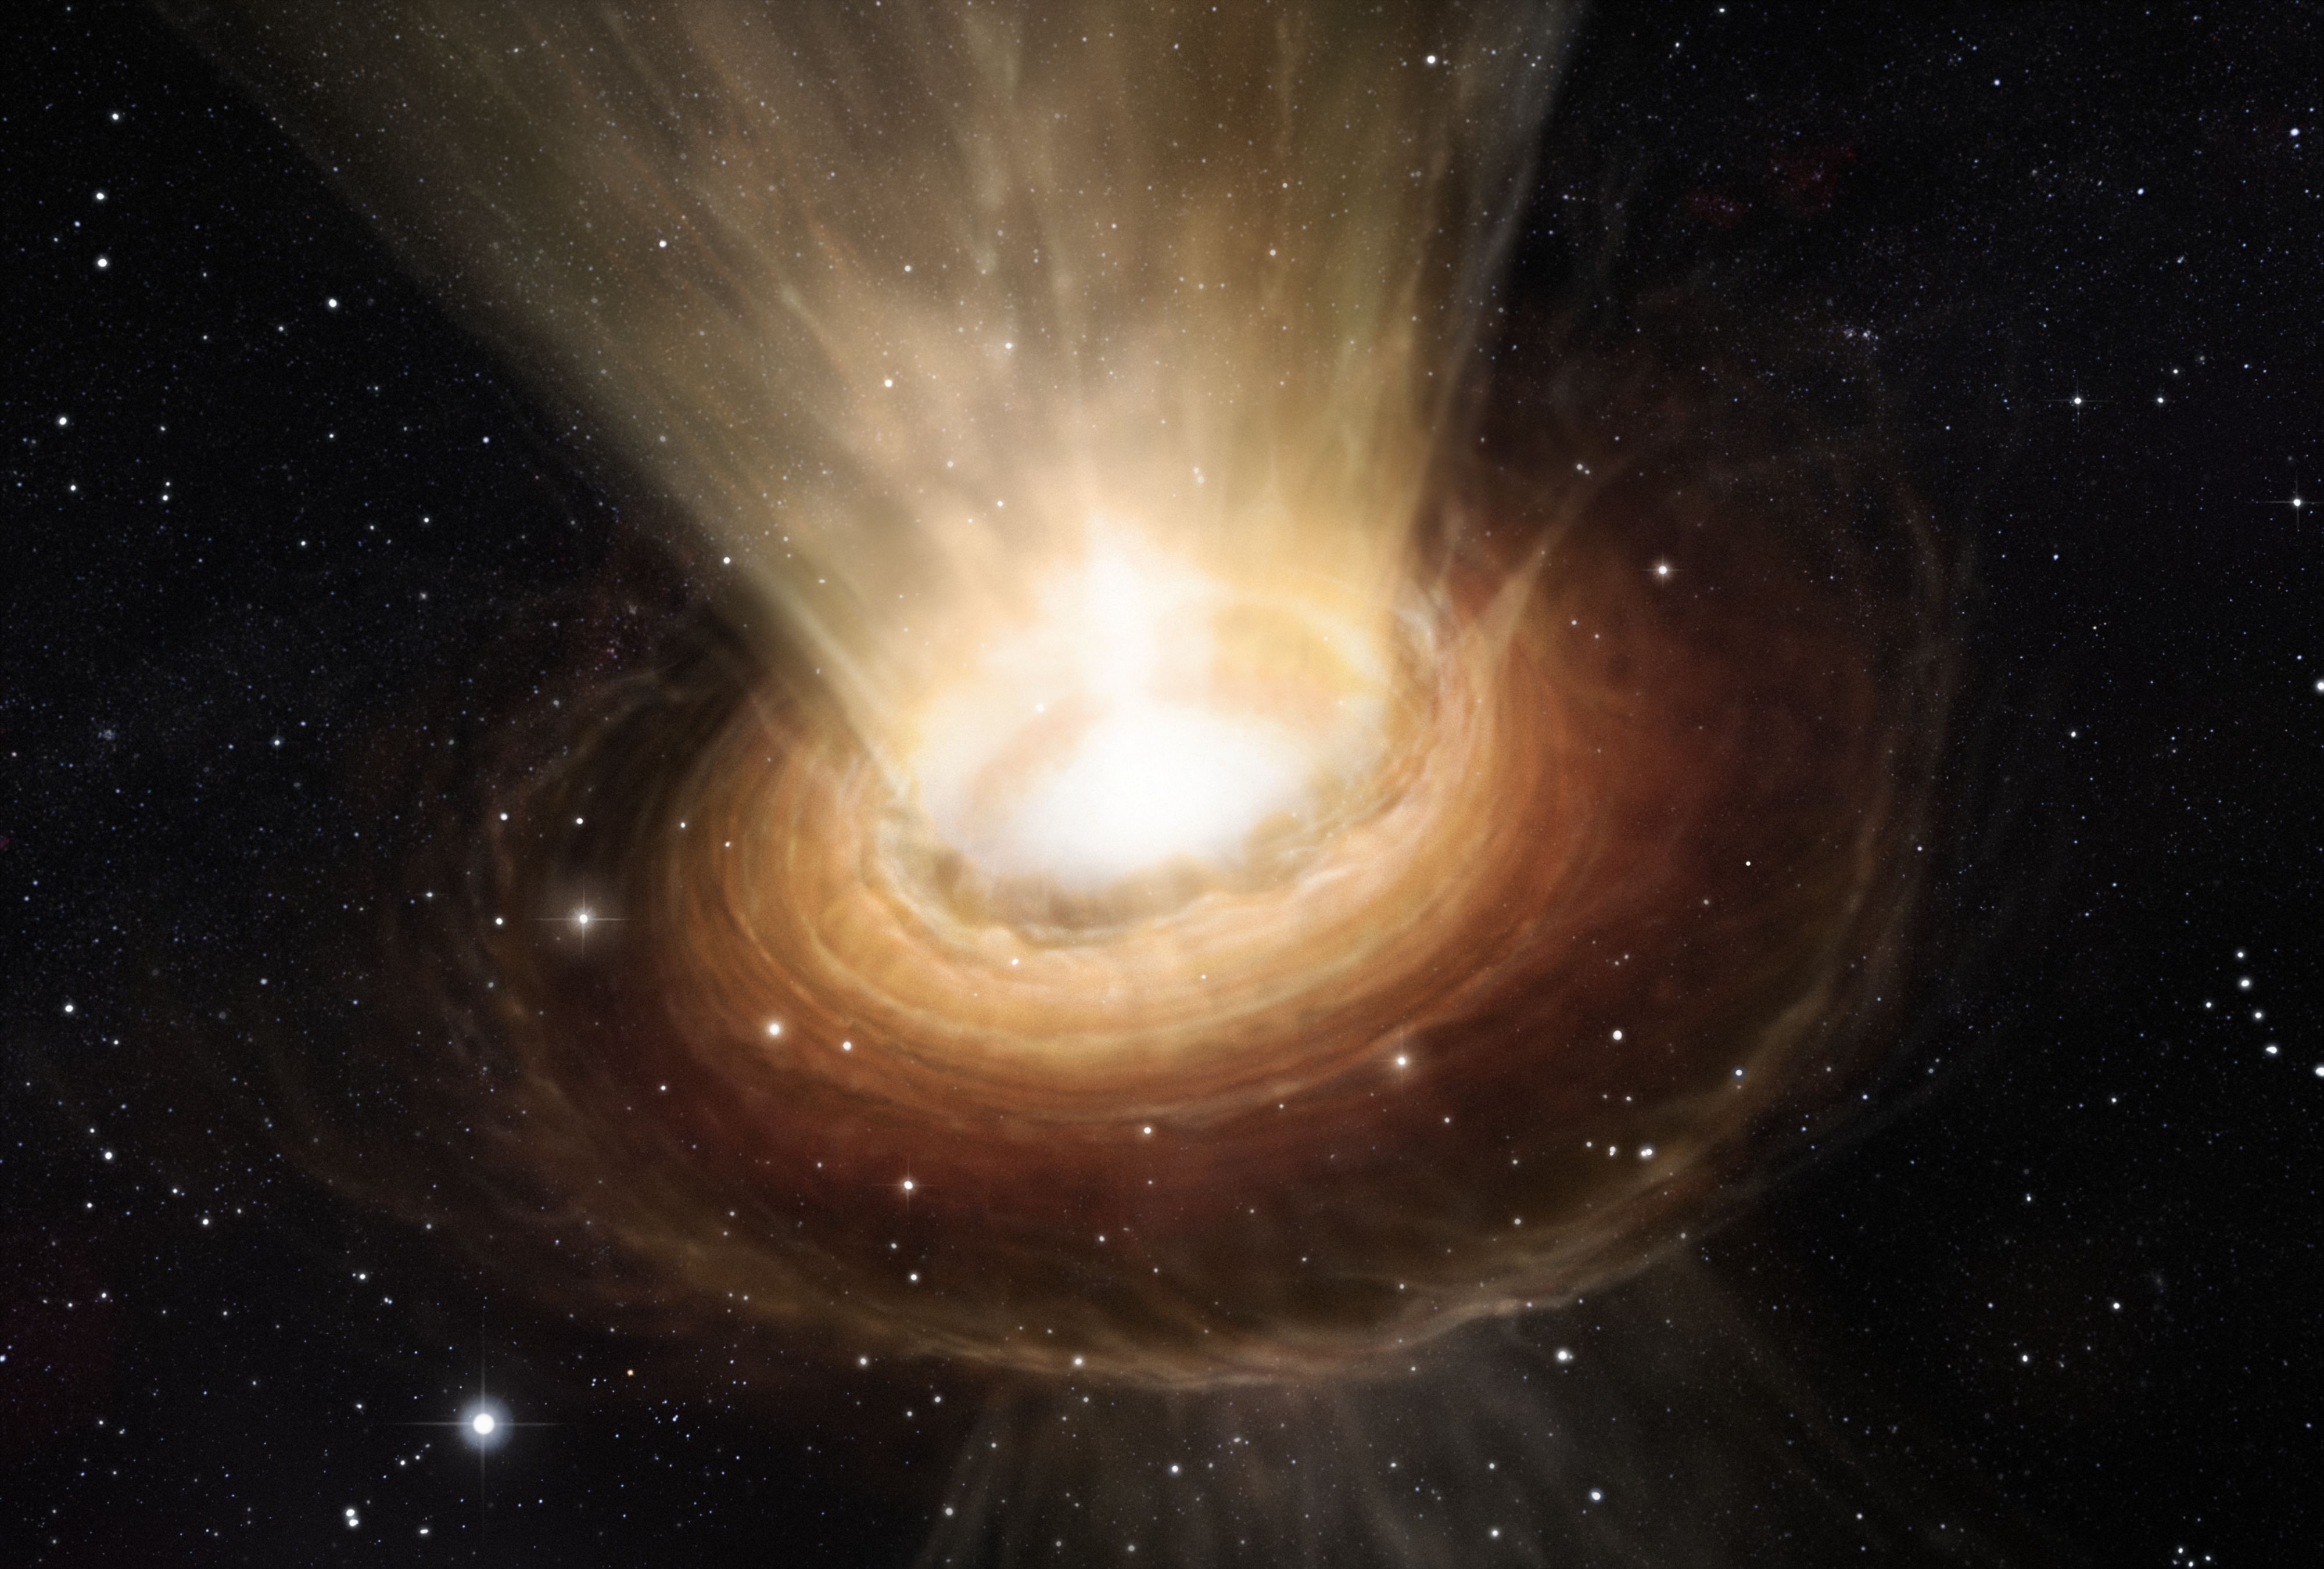

Artist's impression of the surroundings of the supermassive black hole in NGC 3783

This artist’s impression shows the surroundings of the supermassive black hole at the heart of the active galaxy NGC 3783 in the southern constellation of Centaurus (The Centaur). New observations using the Very Large Telescope Interferometer at ESO’s Paranal Observatory in Chile have revealed not only the torus of hot dust around the black hole but also a wind of cool material in the polar regions.

Credit: ESO/M. Kornmesser